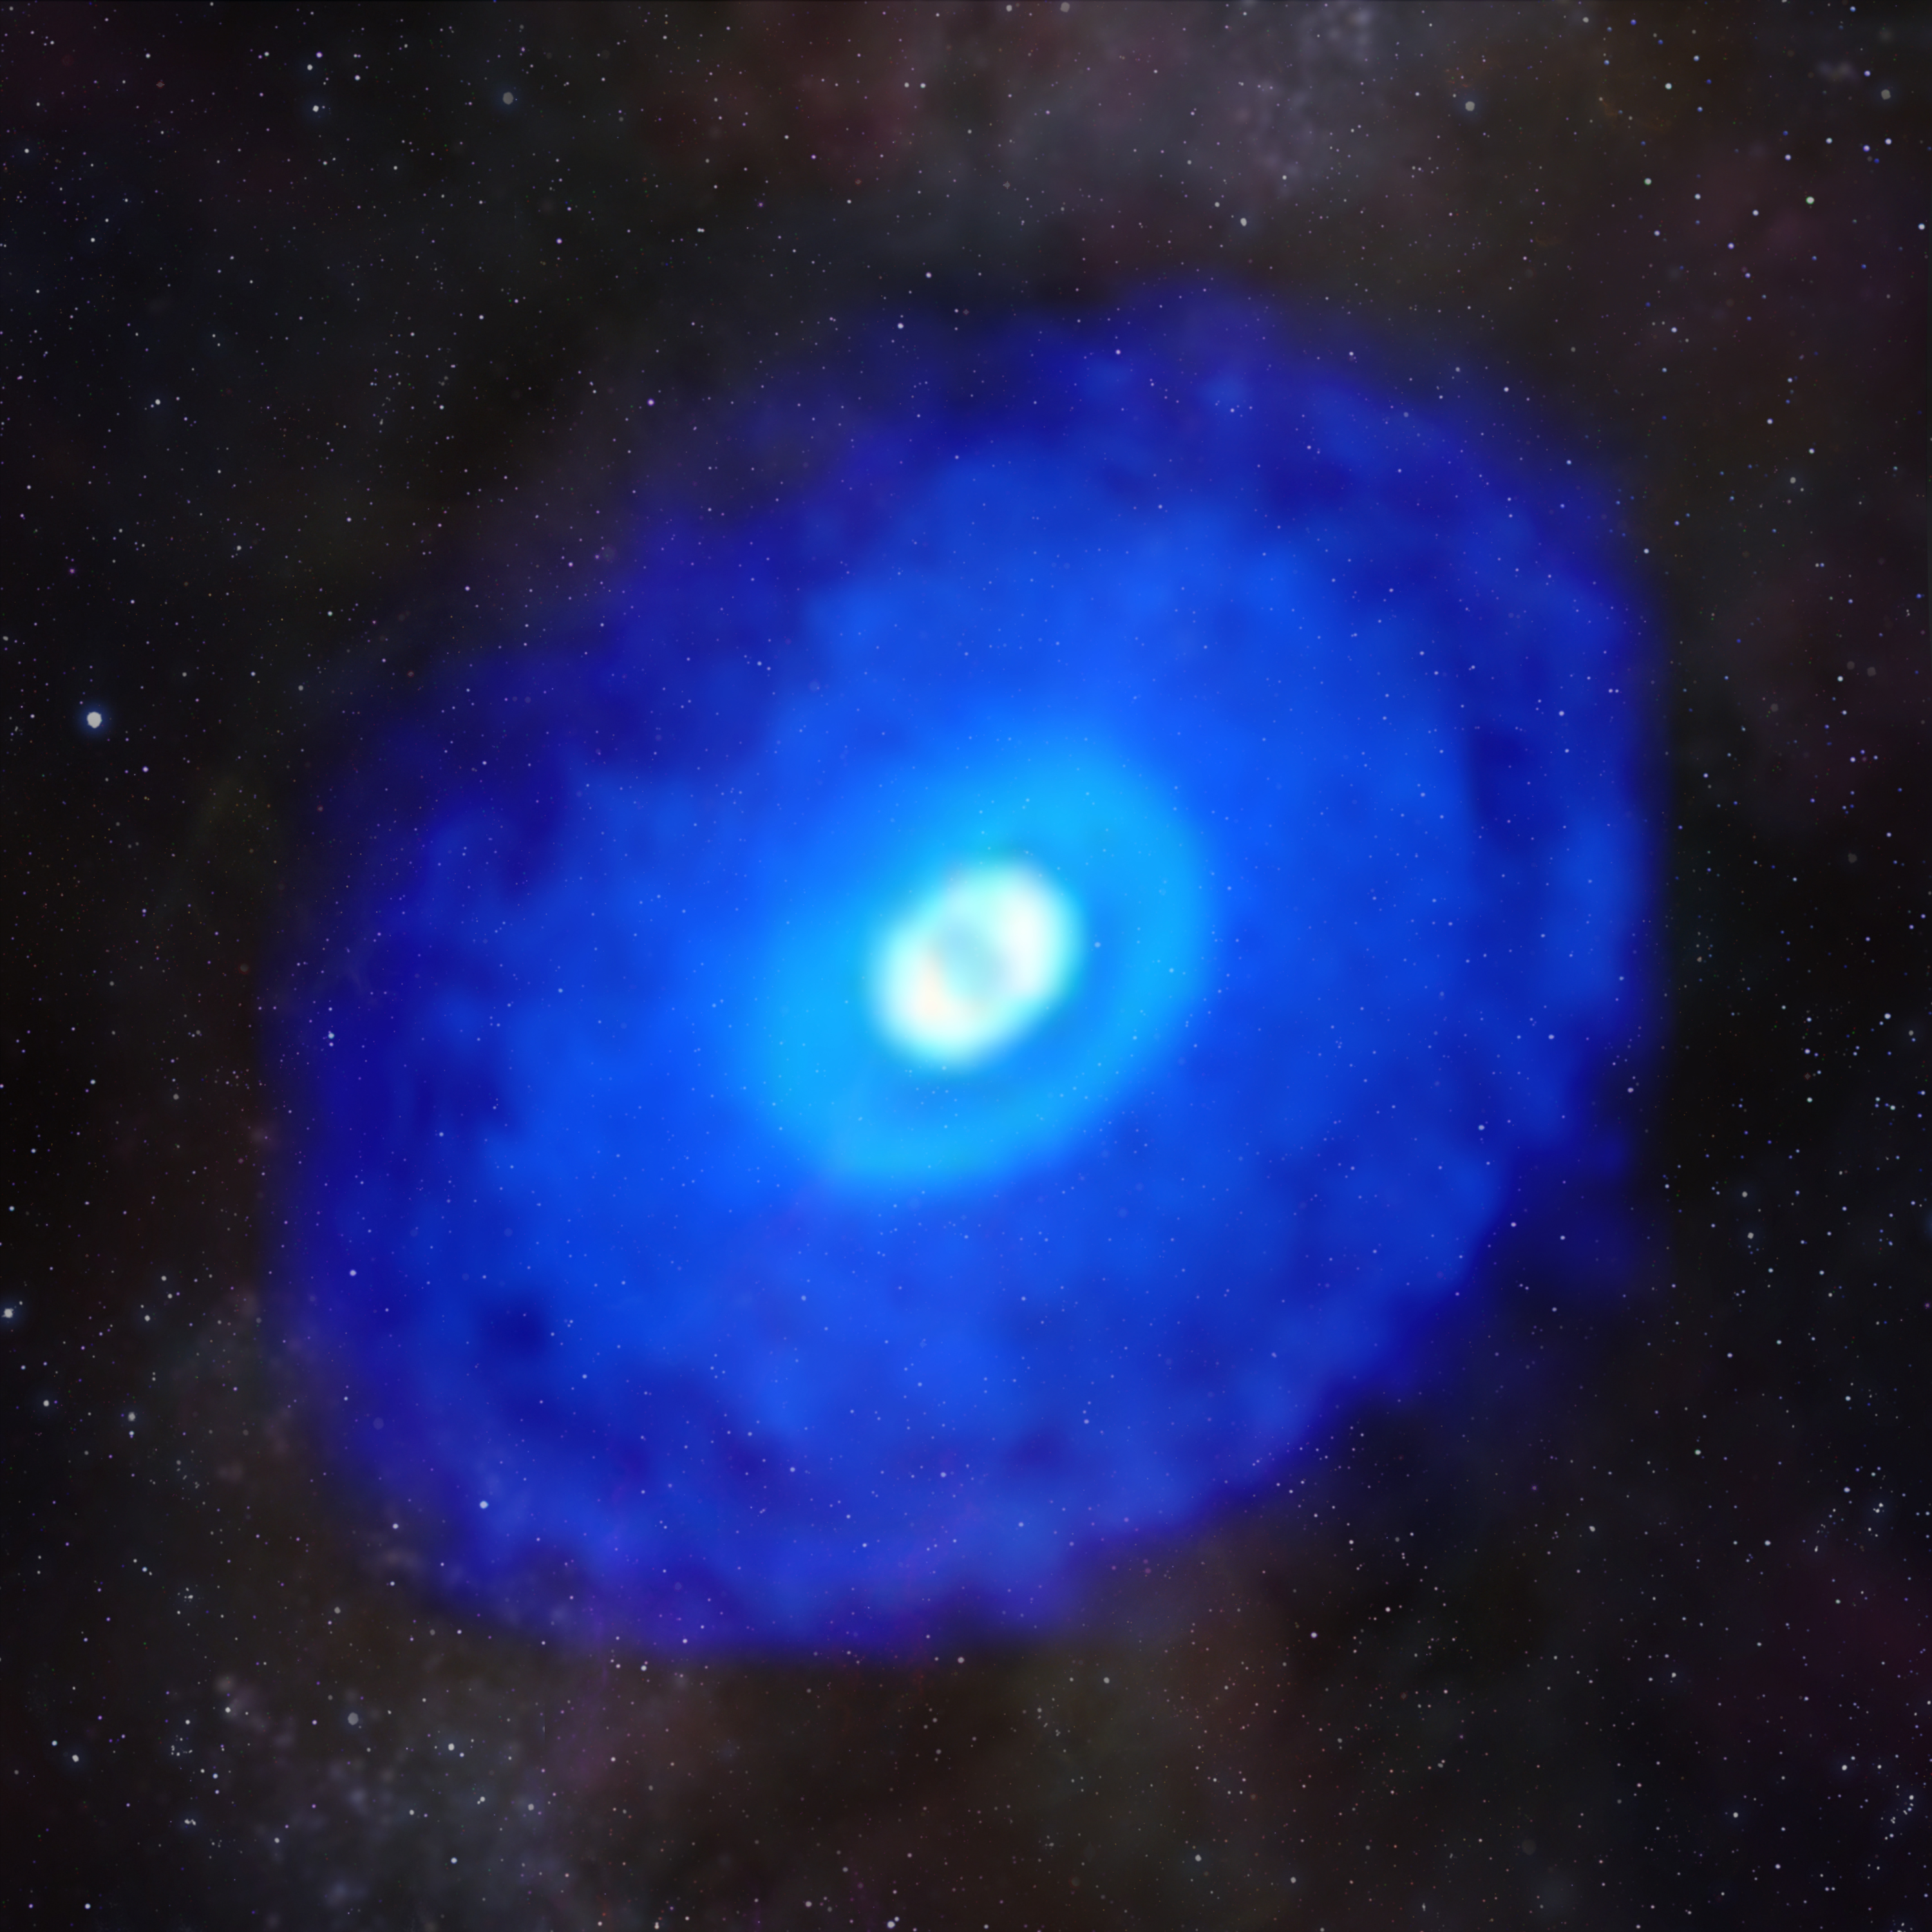

Hydrogen Cyanide in HD 163296

This composite image of ALMA data from the young star HD 163296 shows hydrogen cyanide emission laid over a starfield. The MAPS project zoomed in on hydrogen cyanide and other organic and inorganic compounds in planet-forming disks to gain a better understanding of the compositions of young planets and how the compositions link to where planets form in a protoplanetary disk.

Credit: ALMA (ESO/NAOJ/NRAO)/D. Berry (NRAO), K. Öberg et al (MAPS)